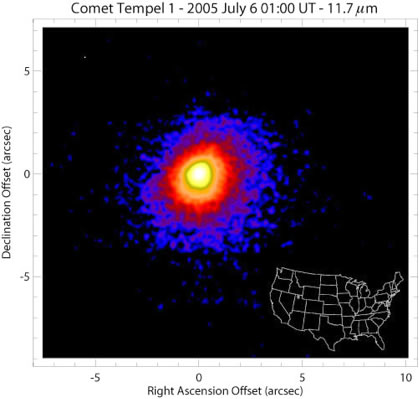

T-ReCS image of Comet P9/Tempel

T-ReCS image of Comet P9/Tempel at 11.7 microns that traces the extended distribution of dust in the coma of the comet. In this picture, Comet Tempel's coma is seen to extend to sizes larger than 9 arcseconds (5800 km or 3700 miles) in diameter, which is larger than the continental United States.

Credit: International Gemini Observatory/NOIRLab/NSF/AURA